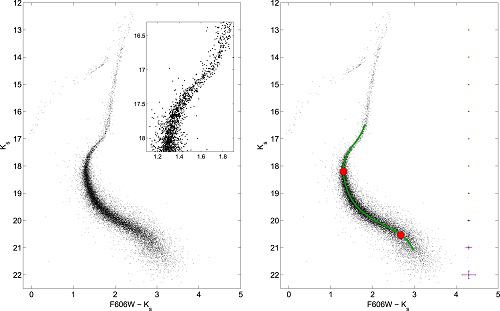

Color–magnitude diagram of NGC 1851

Left: (Ks, F606W-Ks) color–magnitude diagram of NGC 1851; the detail of the double SGB is shown in the inset. Right: same as the left panel with average photometric (random) uncertainties indicated. Overlaid is the fiducial line with the approximate locations of the main sequence turnoff and main sequence knee highlighted by red dots.

Credit: NOIRLab